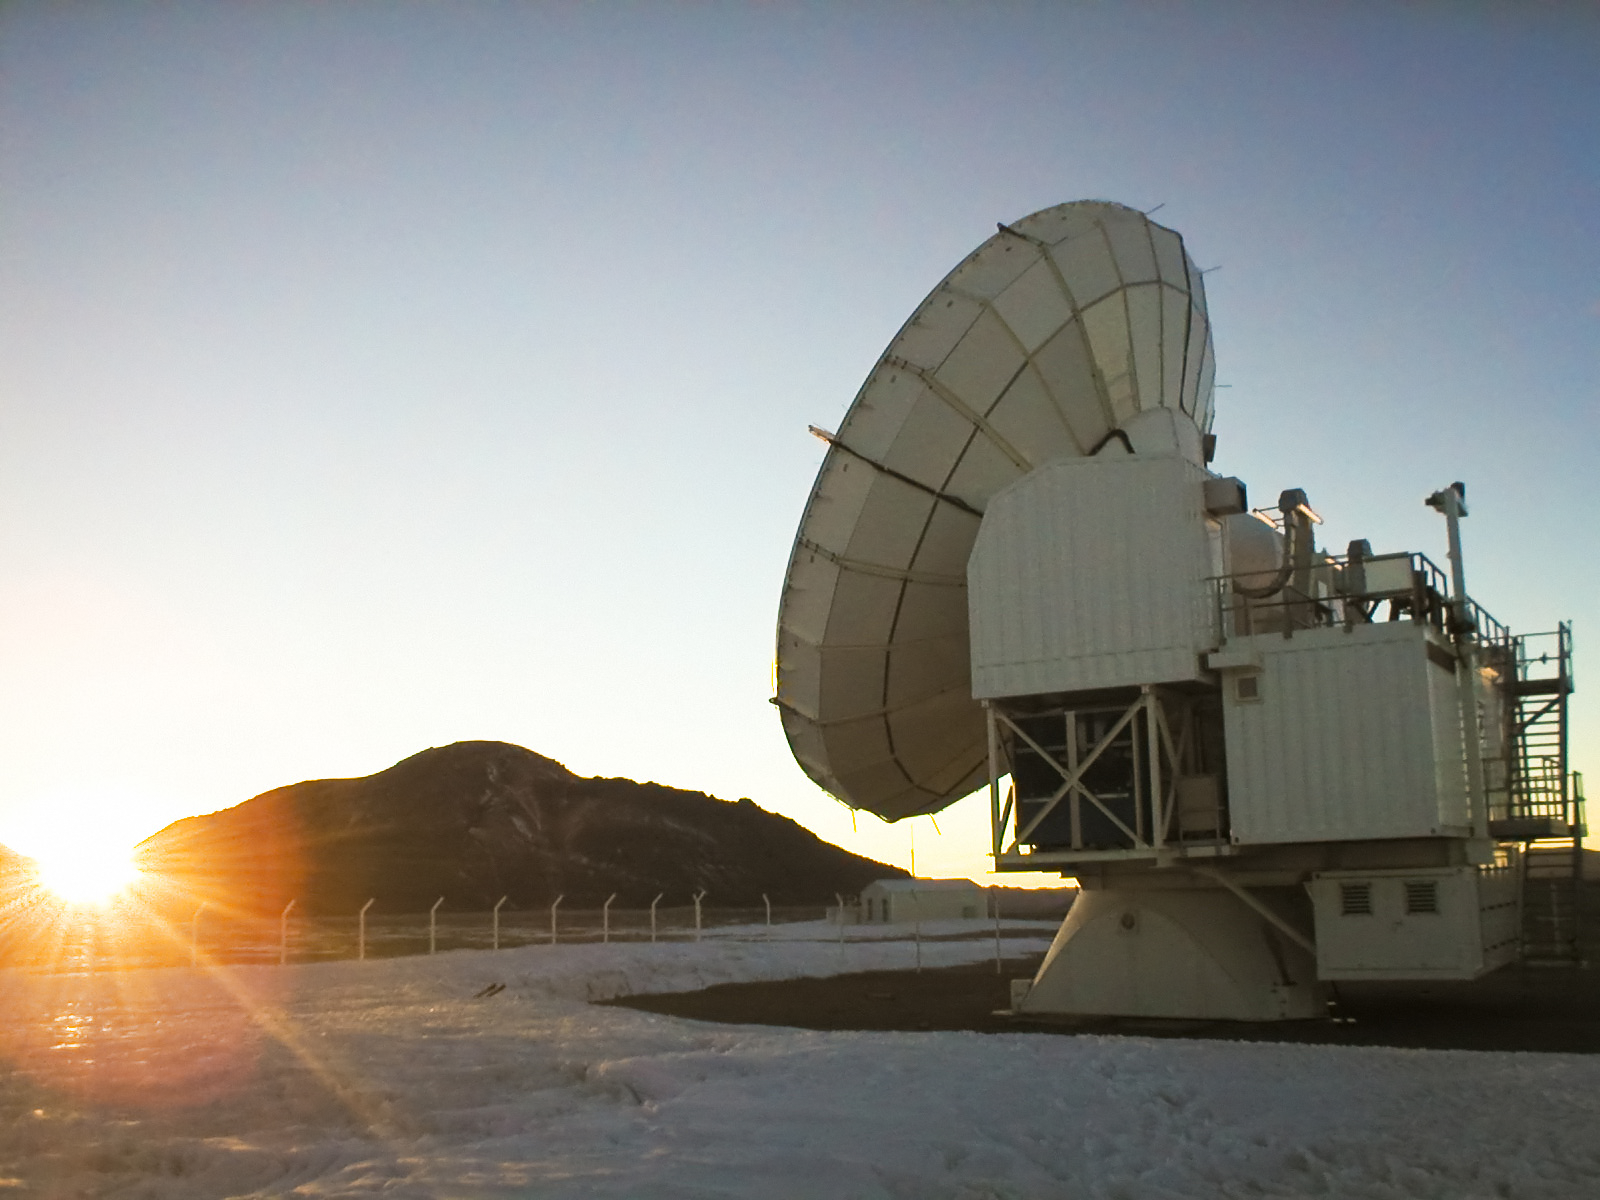

APEX image calendar, December 2010 — Chajnantor at sunrise

A very cold sunrise at the APEX Telescope after a snowstorm on the Chajnantor plateau in Chile's Atacama region. APEX looks at the cold, dusty, and distant Universe, often difficult to observe with other types of telescopes.

Credit: F. MacAuliffe/ESO/APEX (MPIfR/ESO/OSO)